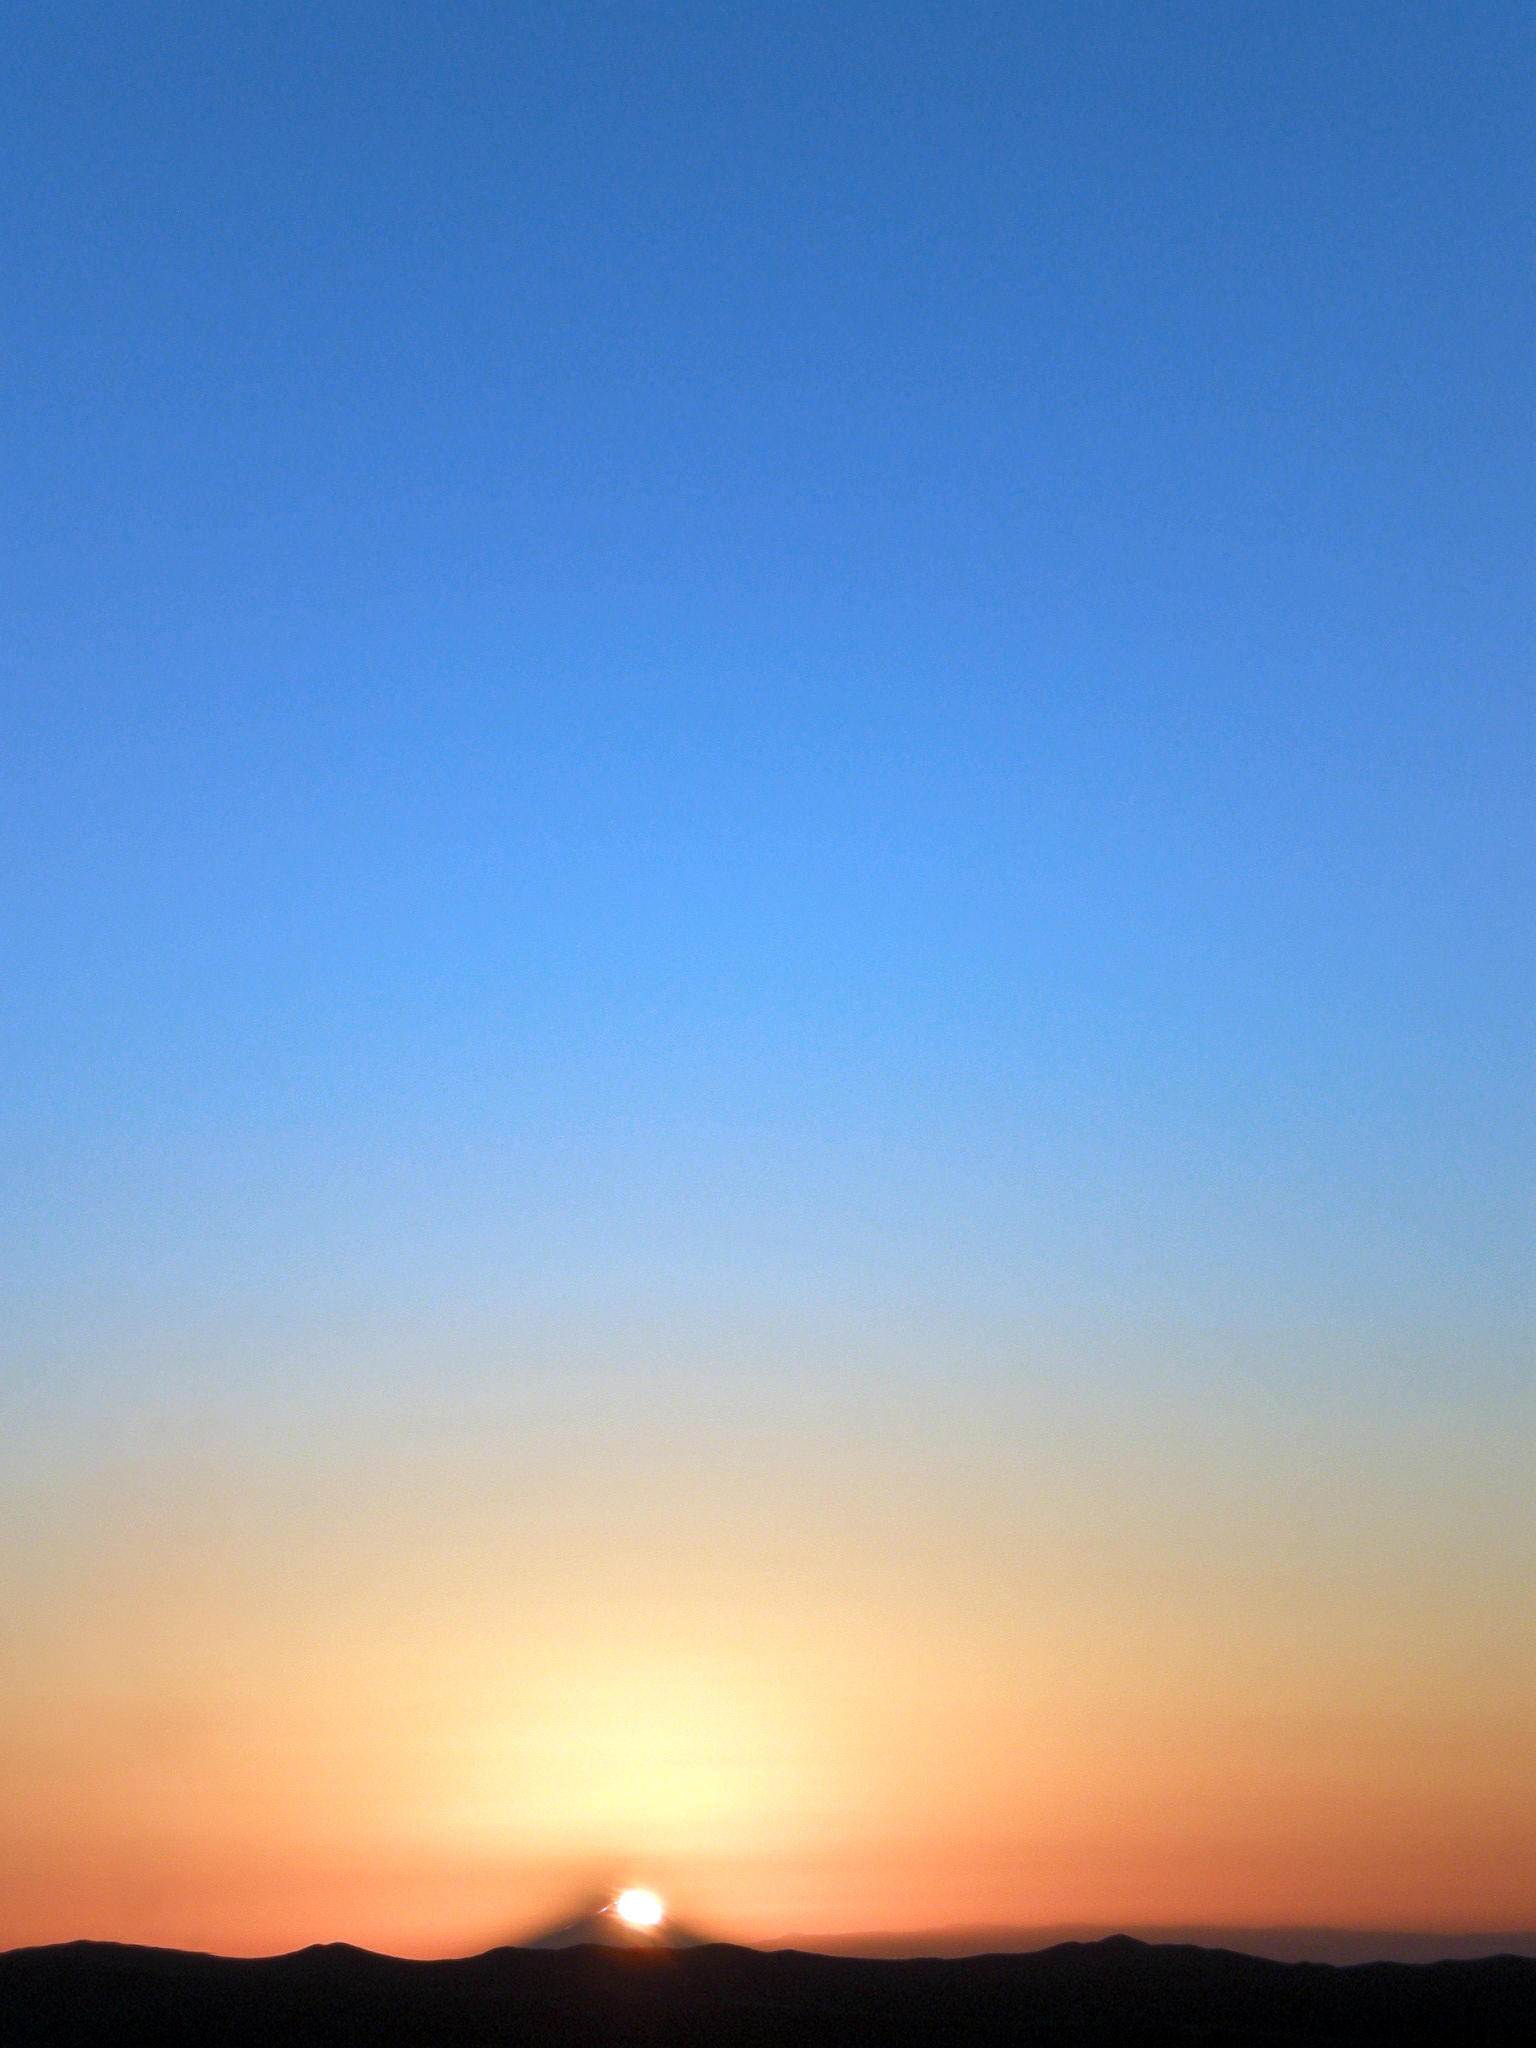

Sunset from Paranal

With usually clear conditions at Paranal Observatory, visitors always can snap a nice picture of the sunset.

Credit: ESO